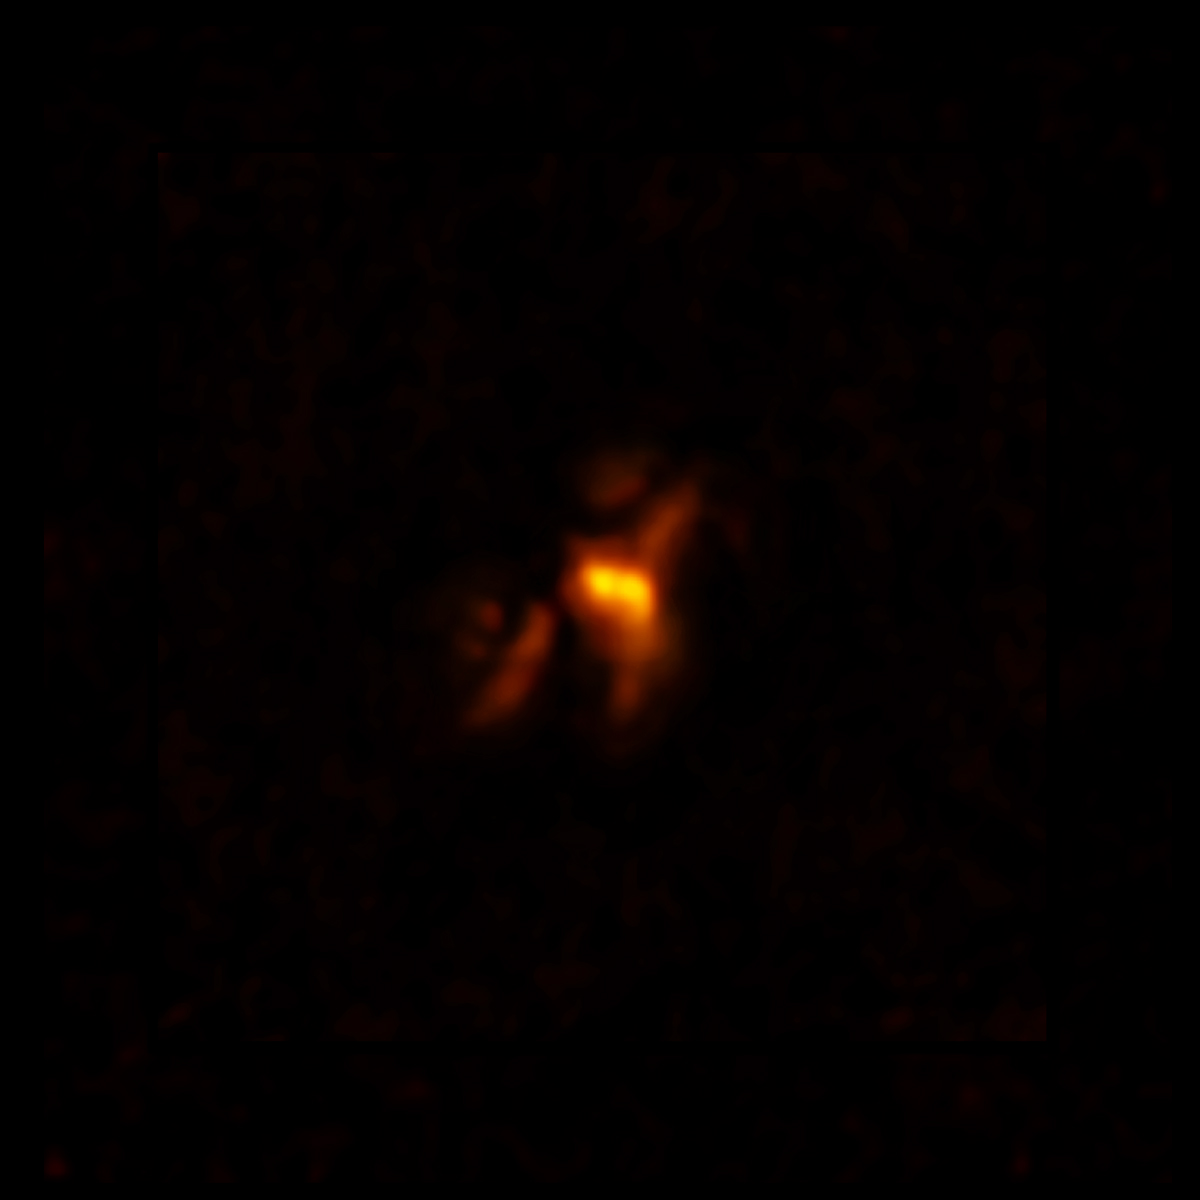

ALMA Sees Into the Heart of the Phoenix Cluster

ALMA image of cold molecular gas at the heart of the Phoenix Cluster. The filaments extending from the center hug enormous radio bubbles created by jets from a supermassive black hole. This discovery sheds light on the complex relationship between a supermassive black hole and its host galaxy.

Credit: ALMA (ESO/NAOJ/NRAO), H. Russell et al.; B. Saxton (NRAO/AUI/NSF)